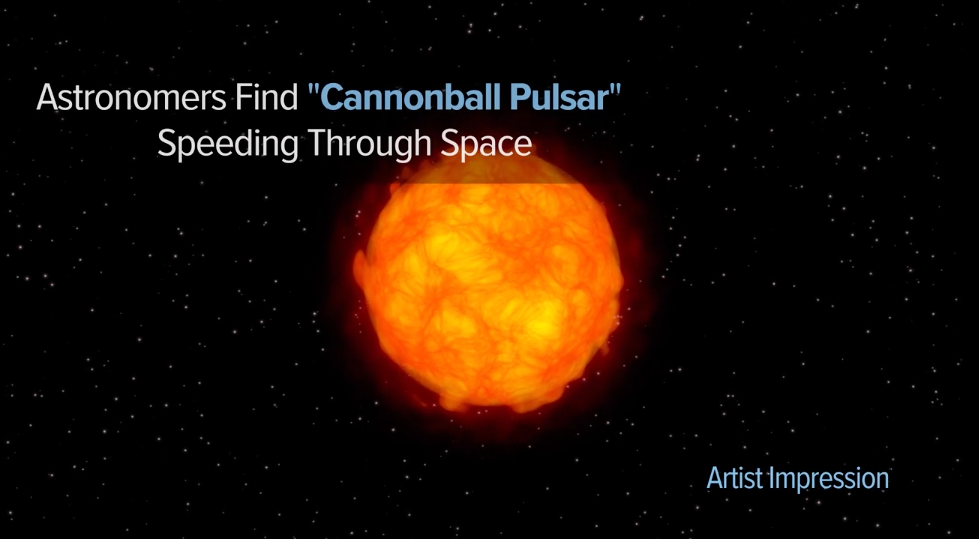

Pulsar Escaping its Supernova Birthplace

Artist's animation of Pulsar J0002+6216 speeding away from its birthplace and escaping the shell of debris from the supernova explosion that created it.

Credit: Sophia Dagnello, NRAO/AUI/NSF.